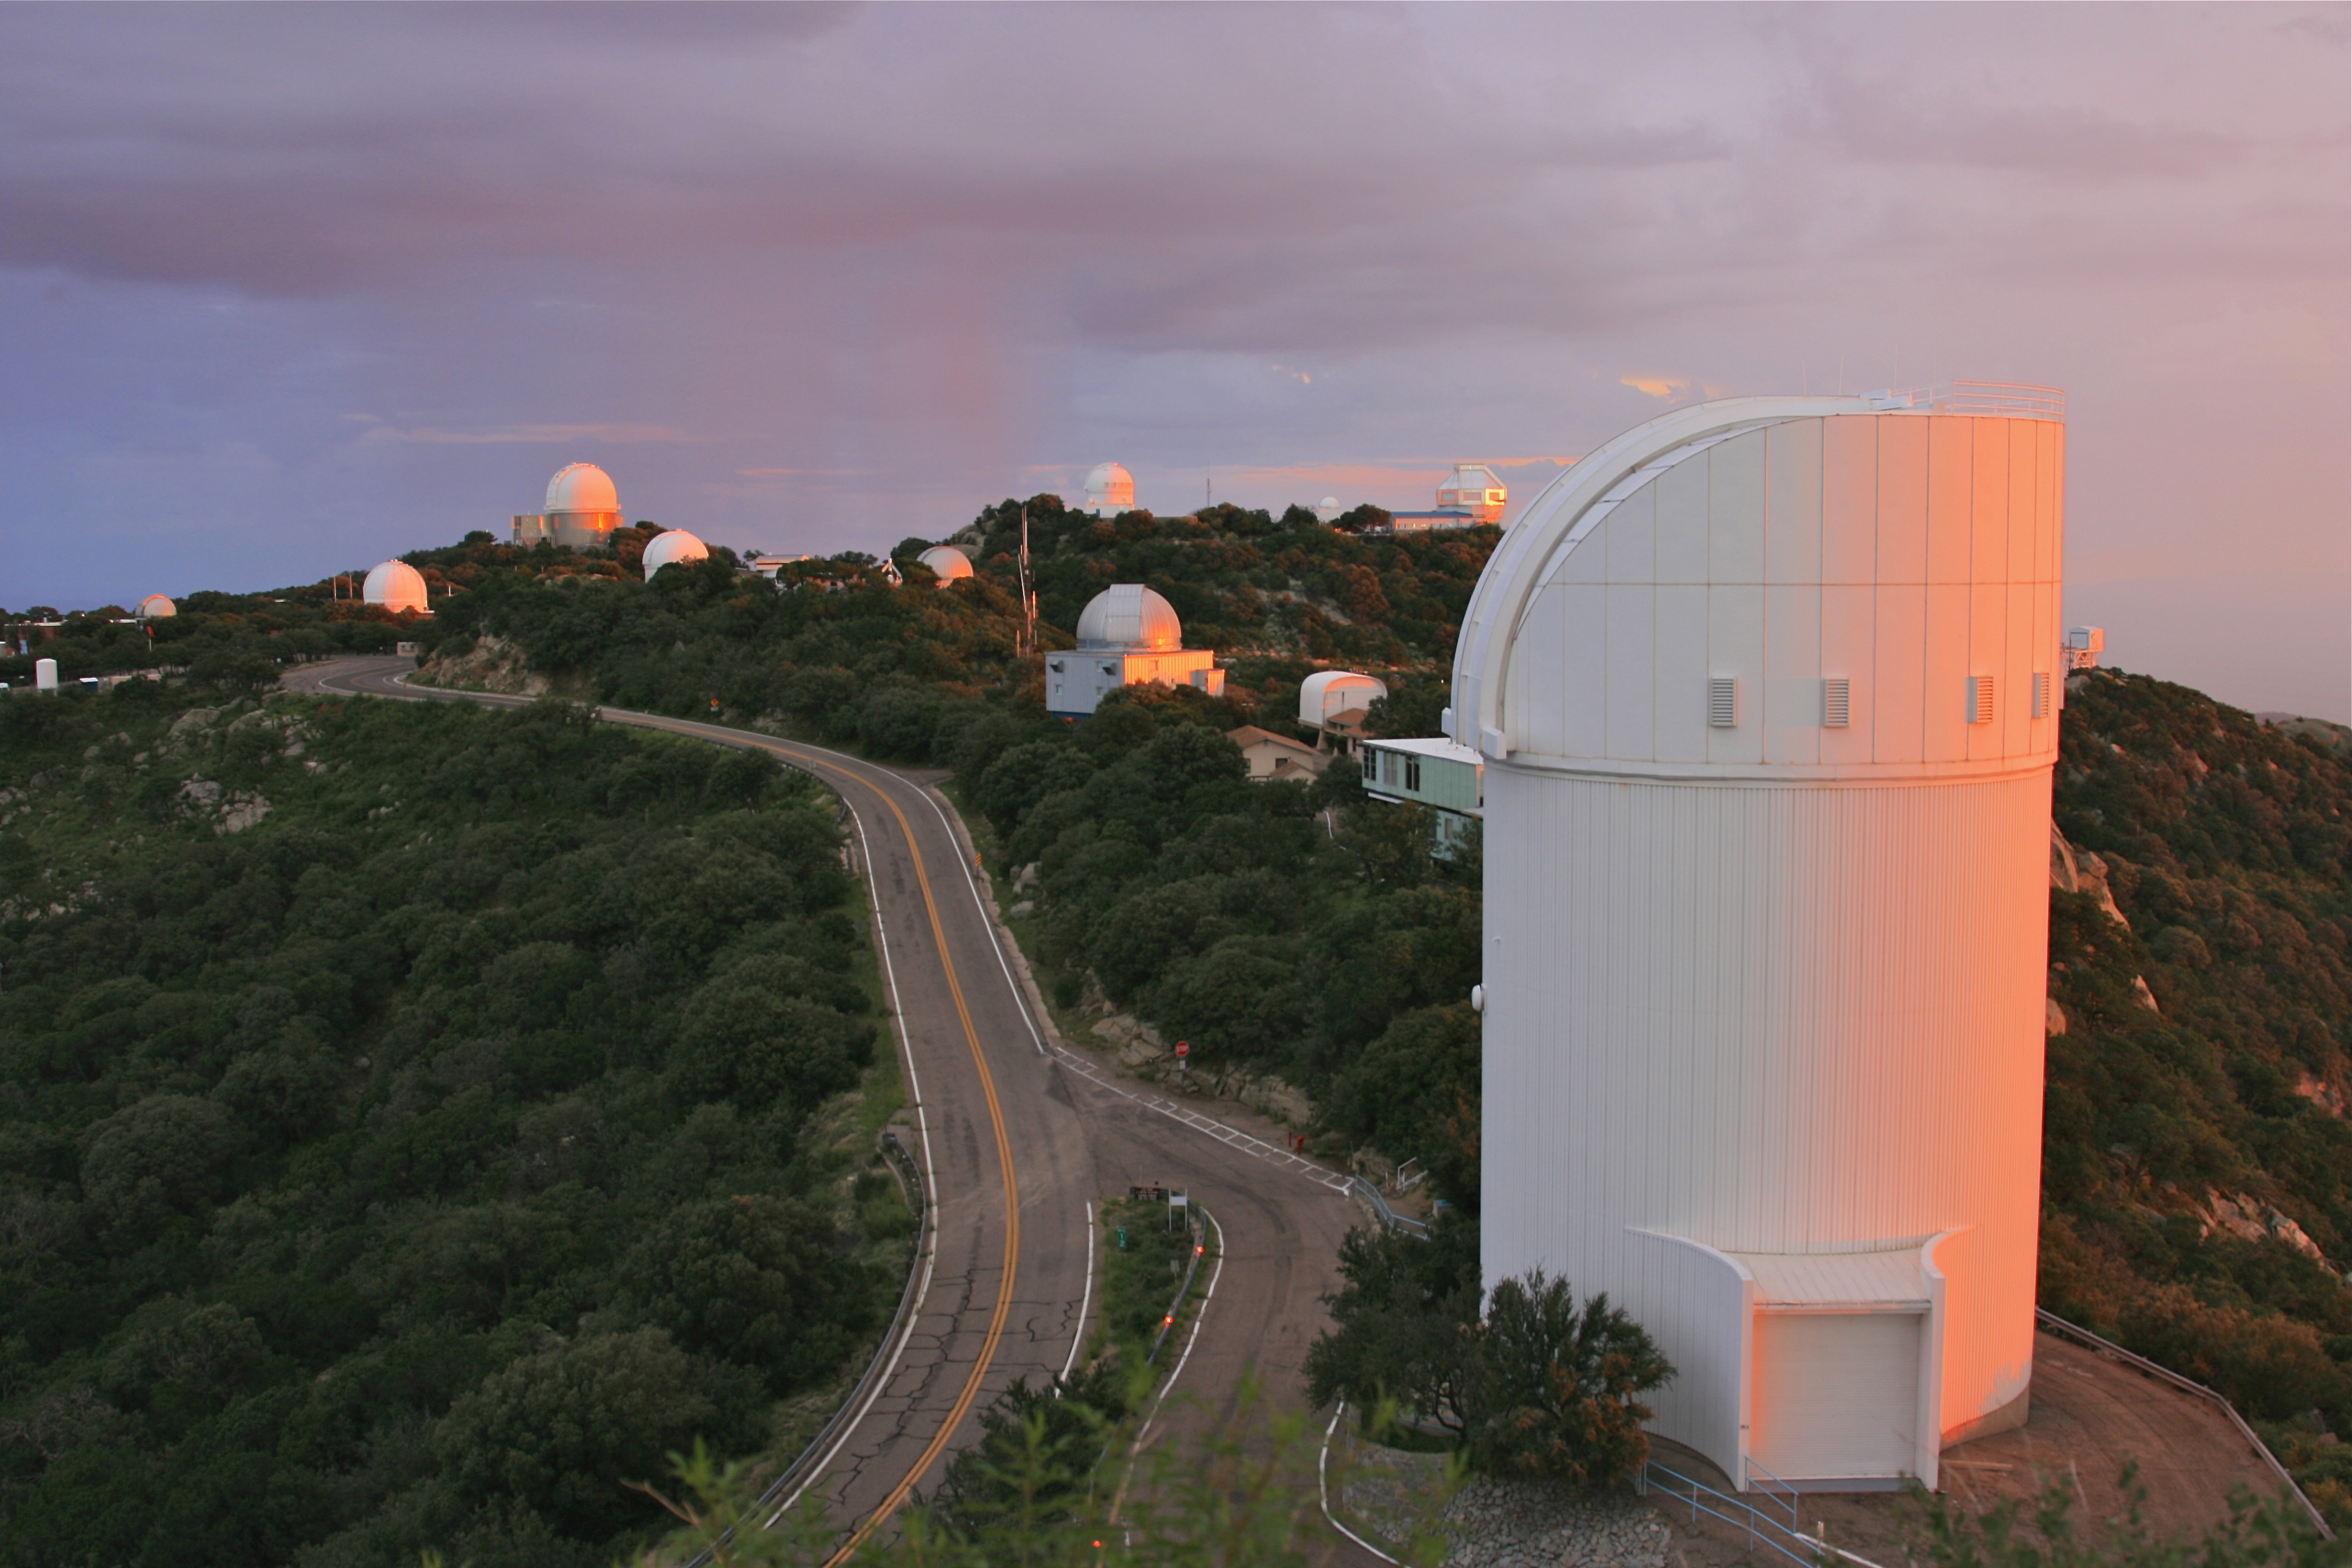

Bok Telescope on Kitt Peak National Observatory

The Bok Telescope (front) on Kitt Peak National Observatory, AZ.

Credit: KPNO/NOIRLab/NSF/AURA/D. Wilmarth